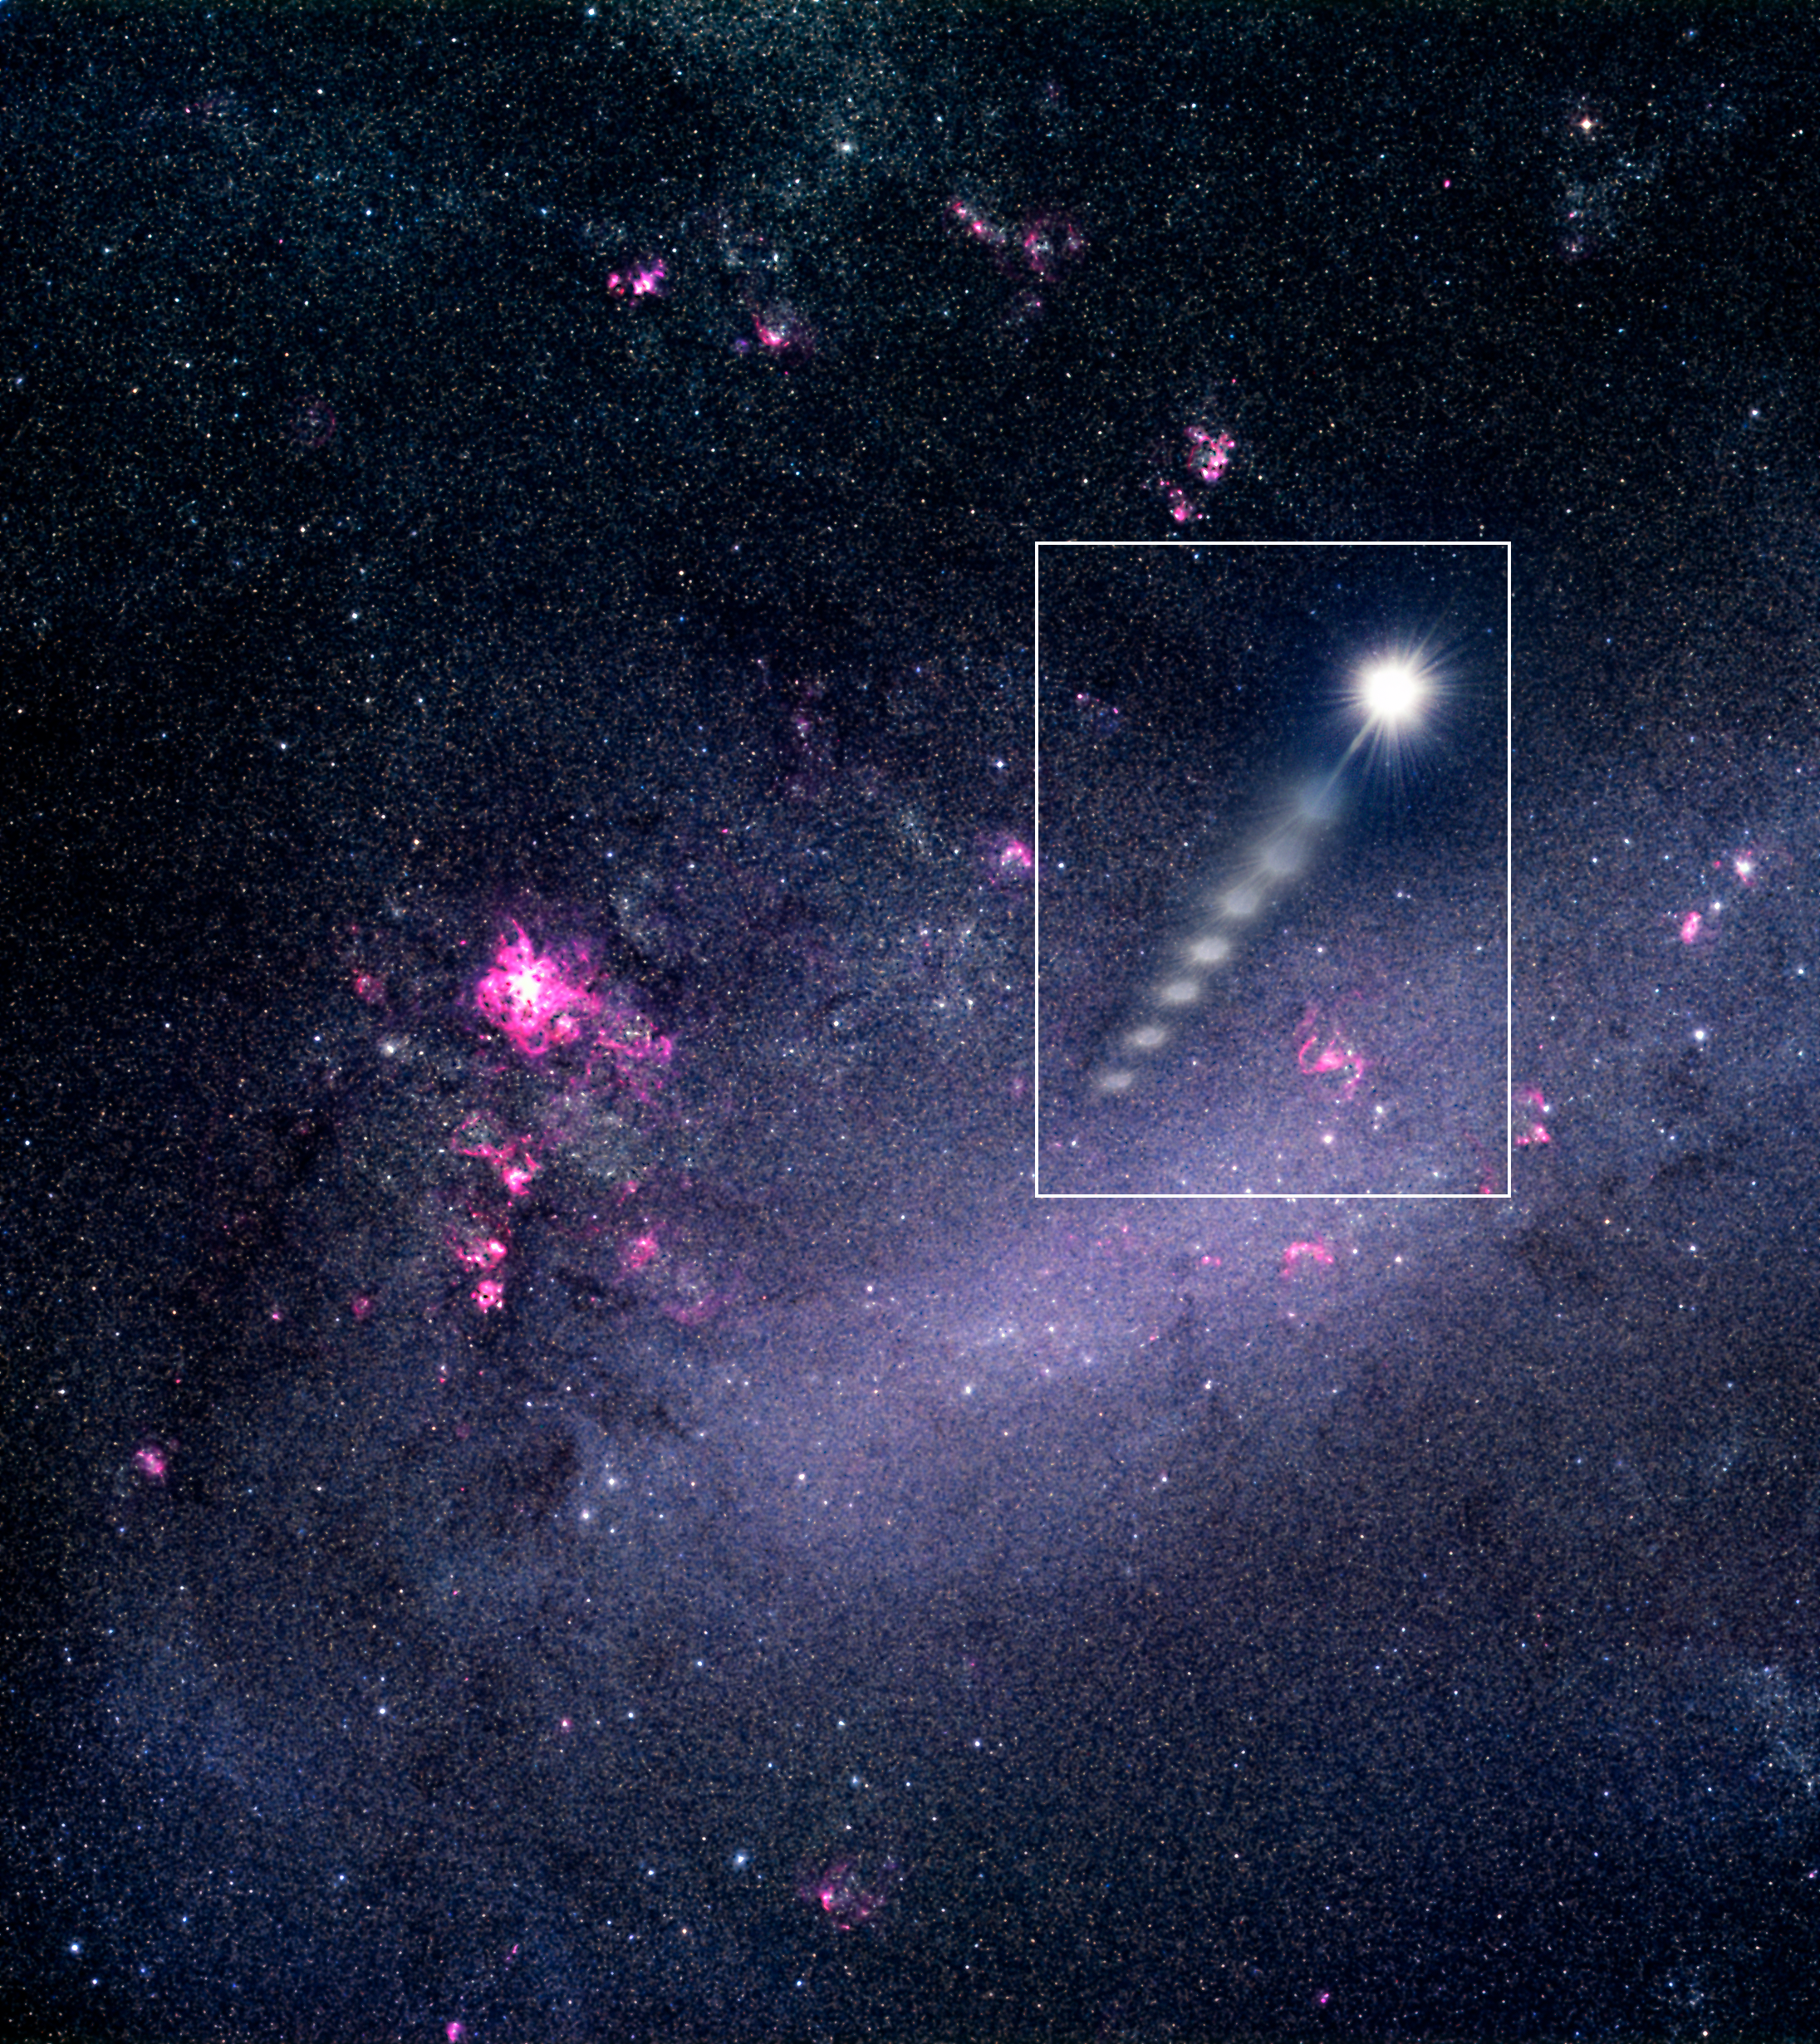

Star ejected from the Large Magellanic Cloud (artist''s view)

Using ESO's Very Large Telescope, astronomers have recorded a massive star moving at more than 2.6 million kilometres per hour. Stars are not born with such large velocities. Its position in the sky leads to the suggestion that the star was kicked out from the Large Magellanic Cloud, providing indirect evidence for a massive black hole in the Milky Way's closest neighbour.

Credit: ESO